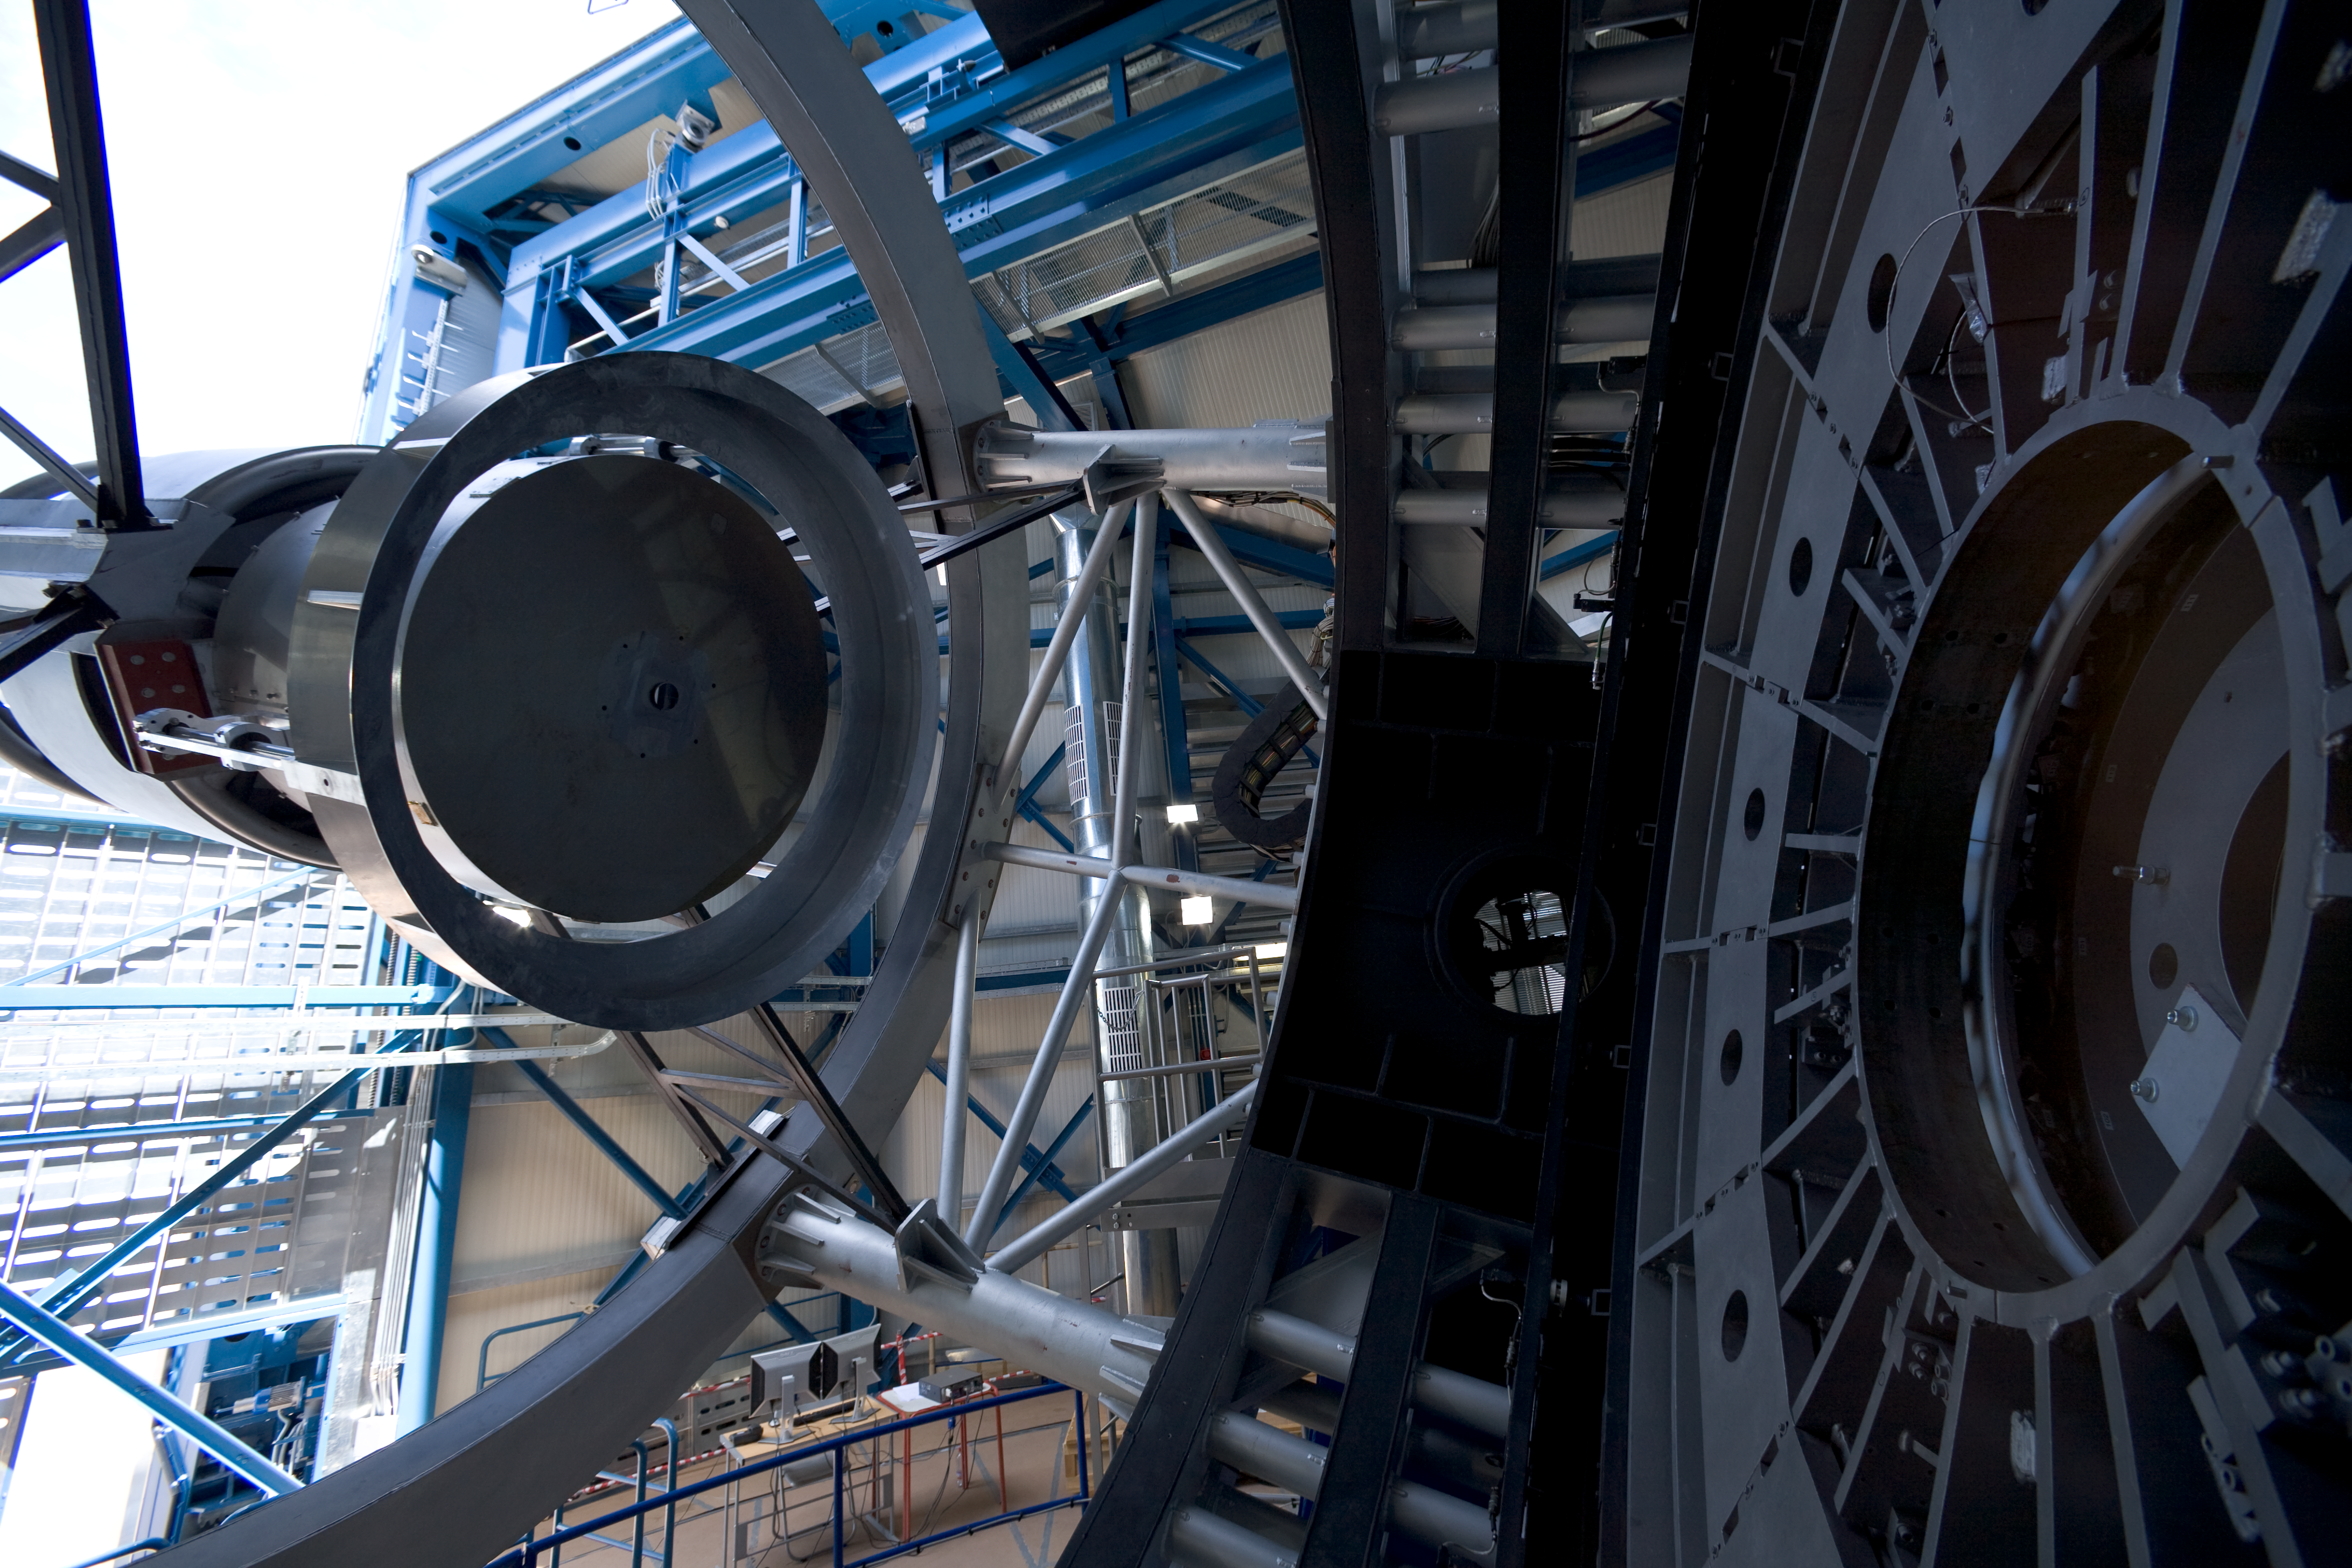

VISTA telescope structure

VISTA top end ring to support the secondary mirror. This picture was taken during the construction of the Visible and Infrared Survey Telescope for Astronomy (VISTA) in March 2007 while the telescope was still missing its primary mirror.

Credit: ESO/H.H.Heyer